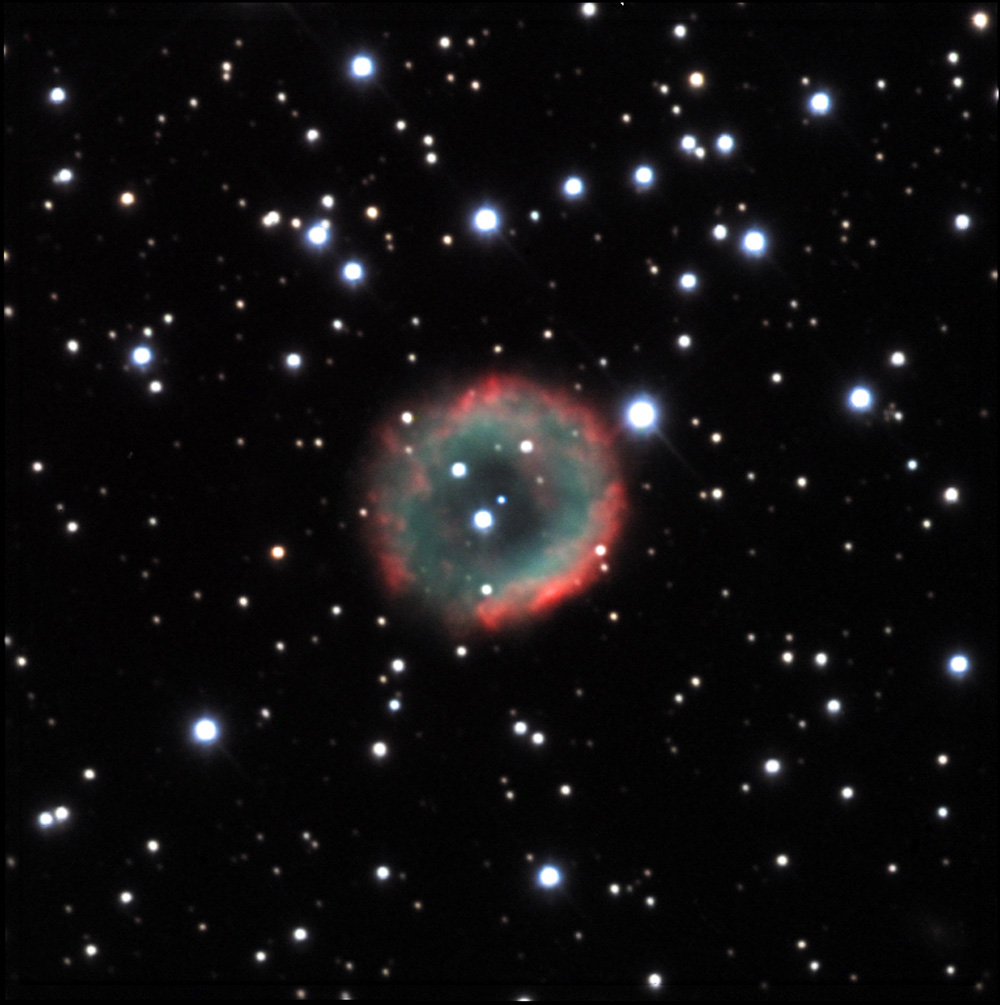

NGC 2438

When you think of NGC 2438, think of stellar evolution and beauty! This glowing bubble of gas was cast off by a dying star several hundred thousand years ago. The sphere of gas is in the foreground (2900 light years away) of the young and energetic stars of M46 (a star cluster). Note that the central star is the very small dim blue star just to upper left of a brighter background neighbor.

This image was taken as part of Advanced Observing Program (AOP) program at Kitt Peak Visitor Center during 2014.

Credit: KPNO/NOIRLab/NSF/AURA/Nicole Bies and Esidro Hernandez/Adam Block